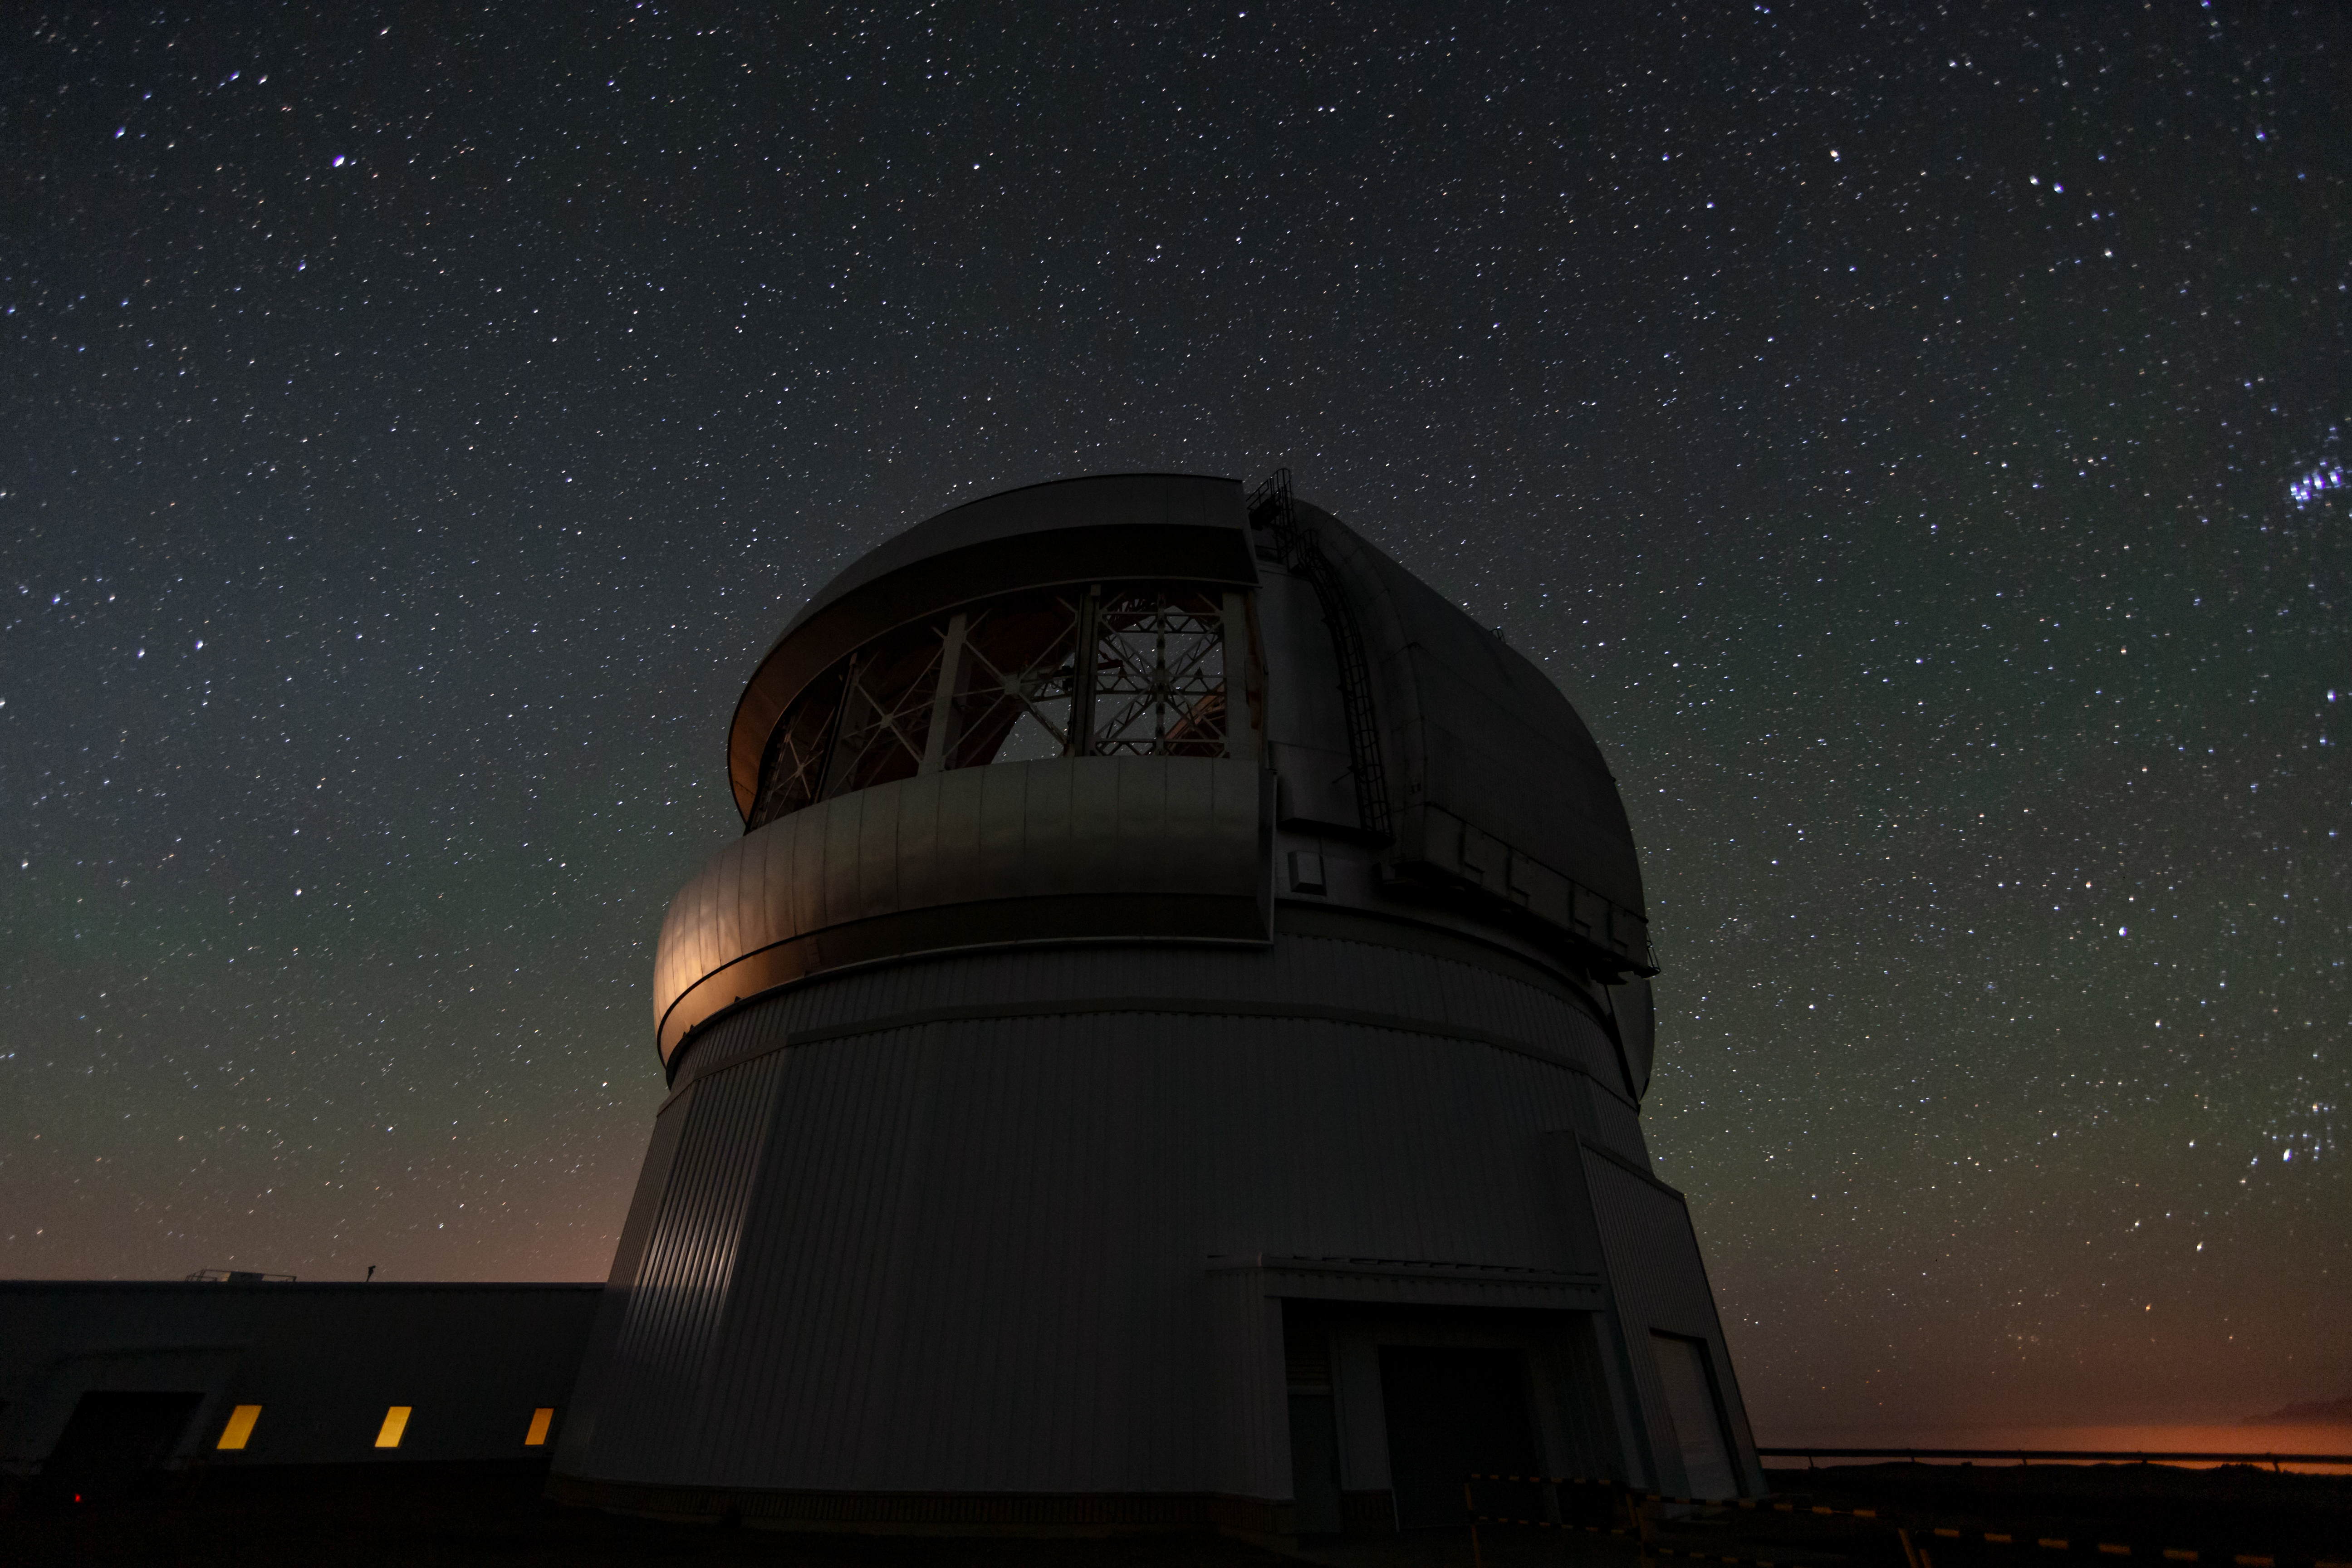

A Night at Gemini South

This wide-angle shot shows countless stars, and the Pleiades star cluster visible to the right, over Gemini South. Gemini South is part of the International Gemini Observatory, a program of NSF NOIRLab.

Credit: International Gemini Observatory/NOIRLab/AURA/NSF/M. Paredes